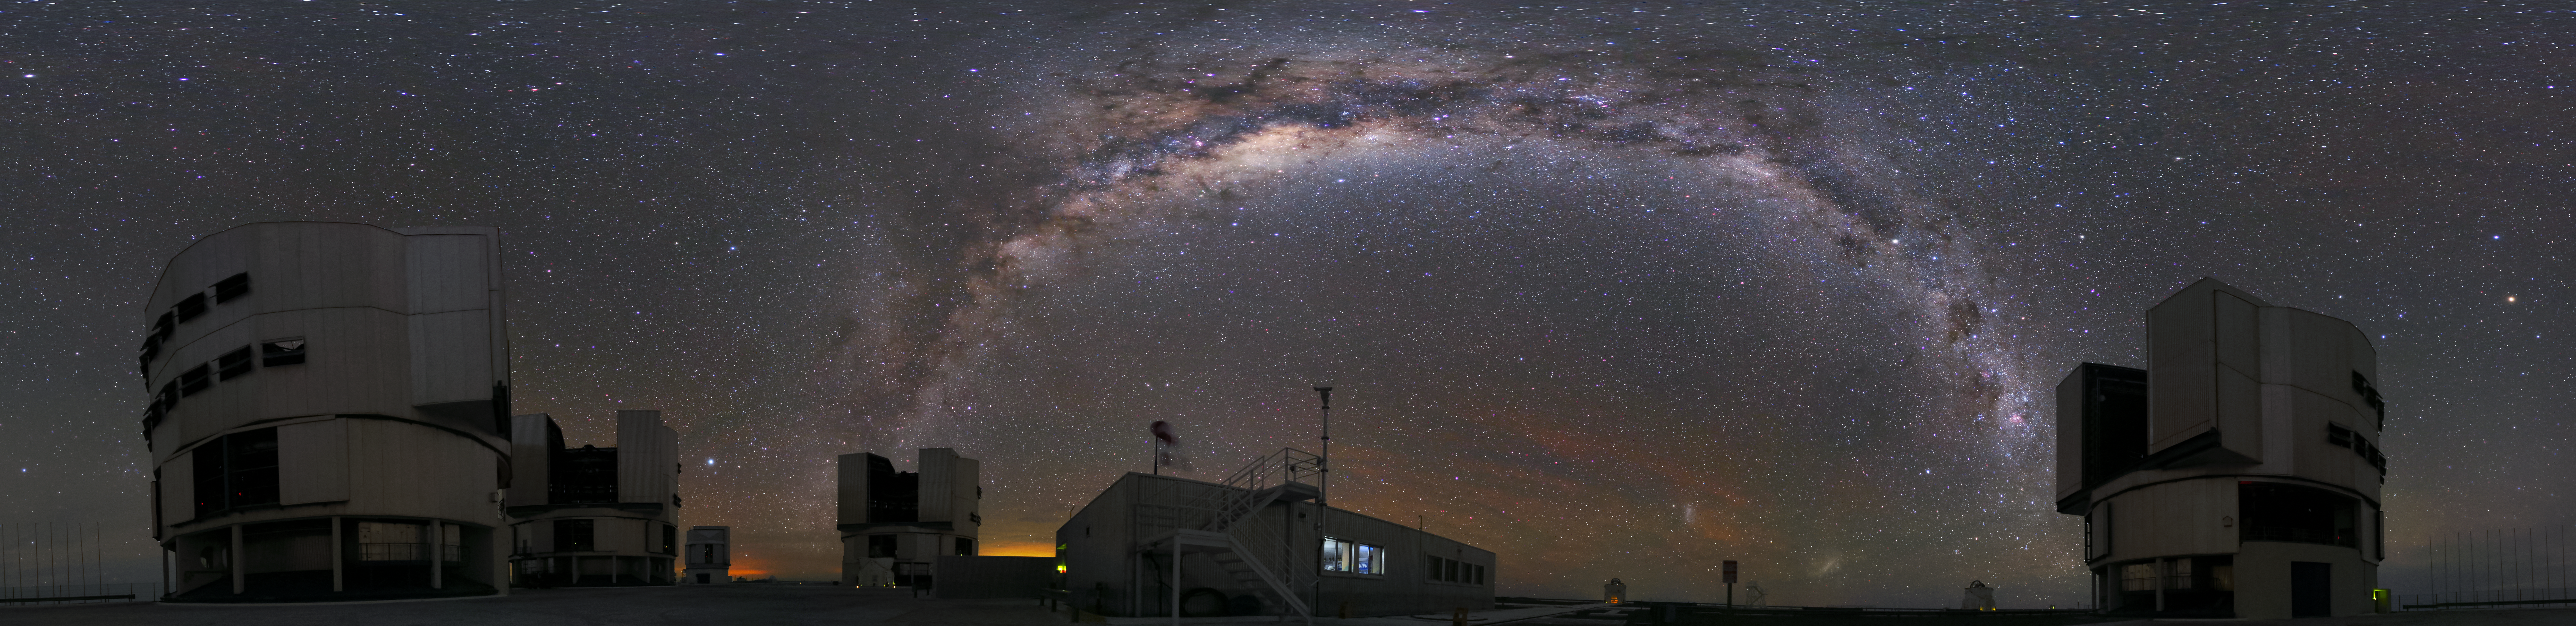

A family picture

This panoramic image does not only show the bright Milky Way in the sky above the Paranal Observatory, but also all four Unit Telescopes of the VLT simultaneously. In the background are even additional telescopes of the observatory visible: Two Auxiliary Telescopes on the right and VST on the left.

Credit: R. Wesson/ESO